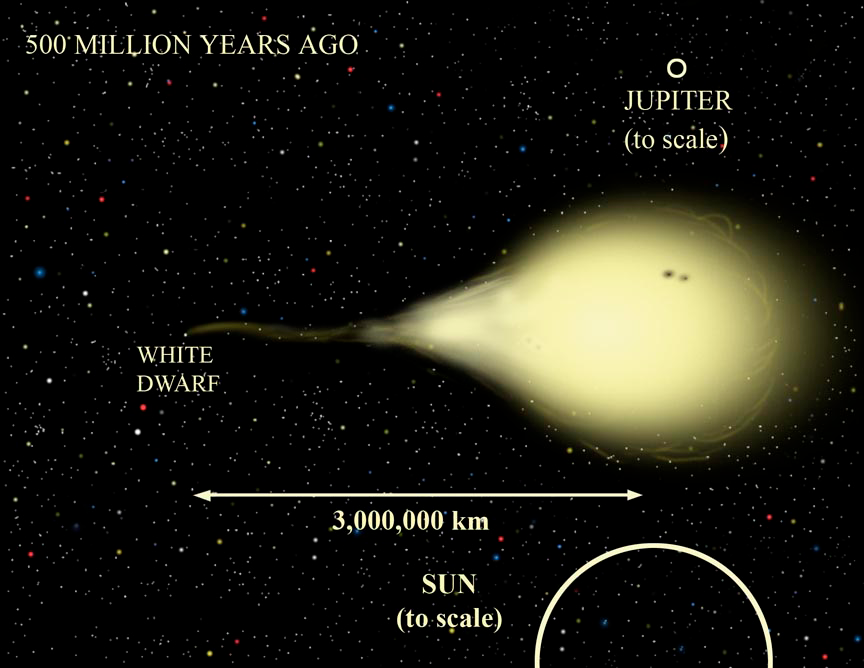

EF Eridanus 500 Million Years Ago

Onset of mass transfer some 500 million years ago when the donor object (right), began losing mass to the compact yet more massive white dwarf companion (left). At the time of this illustration, the star system appeared much brighter in optical light than it does today.

Credit: Gemini Observatory/NSF/AURA/J. Lomberg